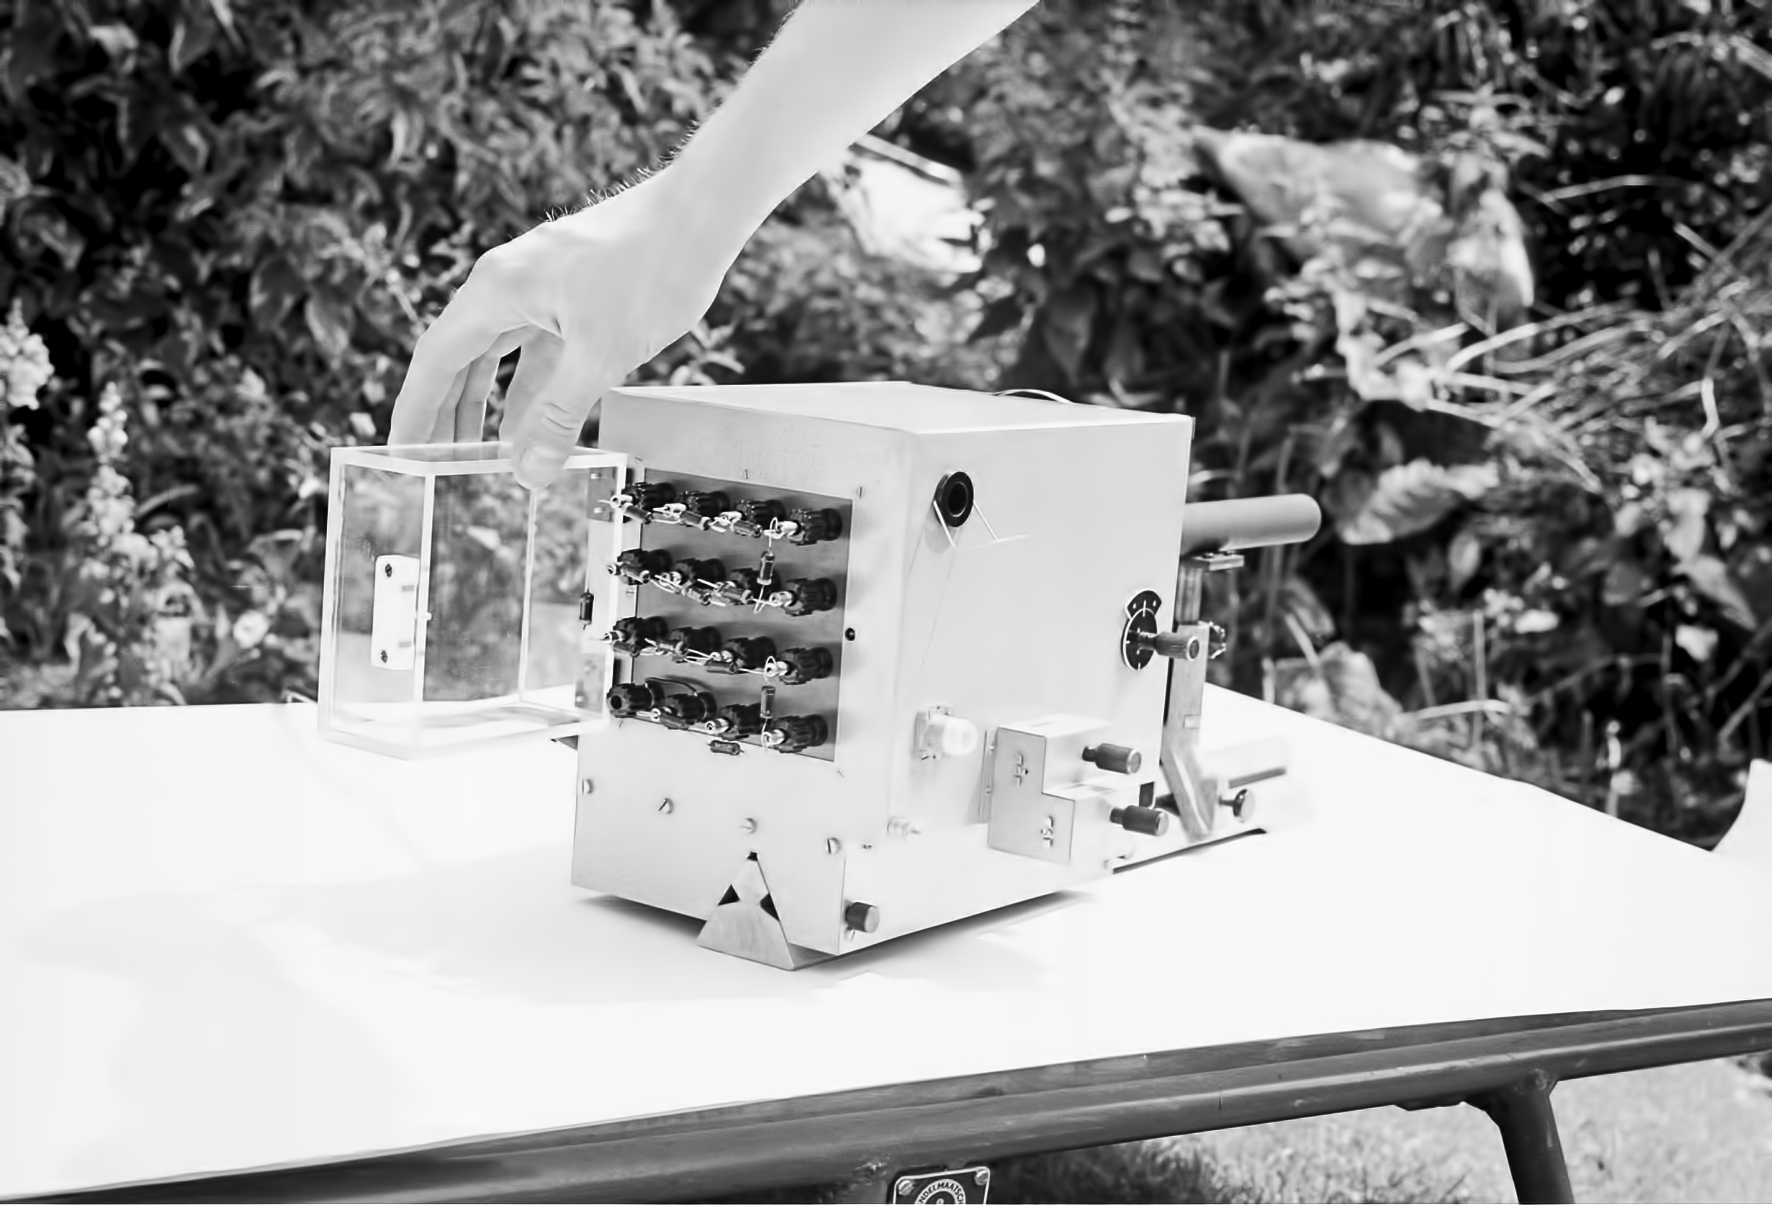

Assembling the ESO 1-metre telescope

The ESO 1-metre telescope was the first telescope installed at the La Silla Observatory, in 1966. It was used until 1994 as a photometric telescope, both in the visible with a single channel photometer, and in the infrared with an InSb photometer and a bolometer. Since 1994 it has been fully dedicated to the DENIS project.

Credit: ESO